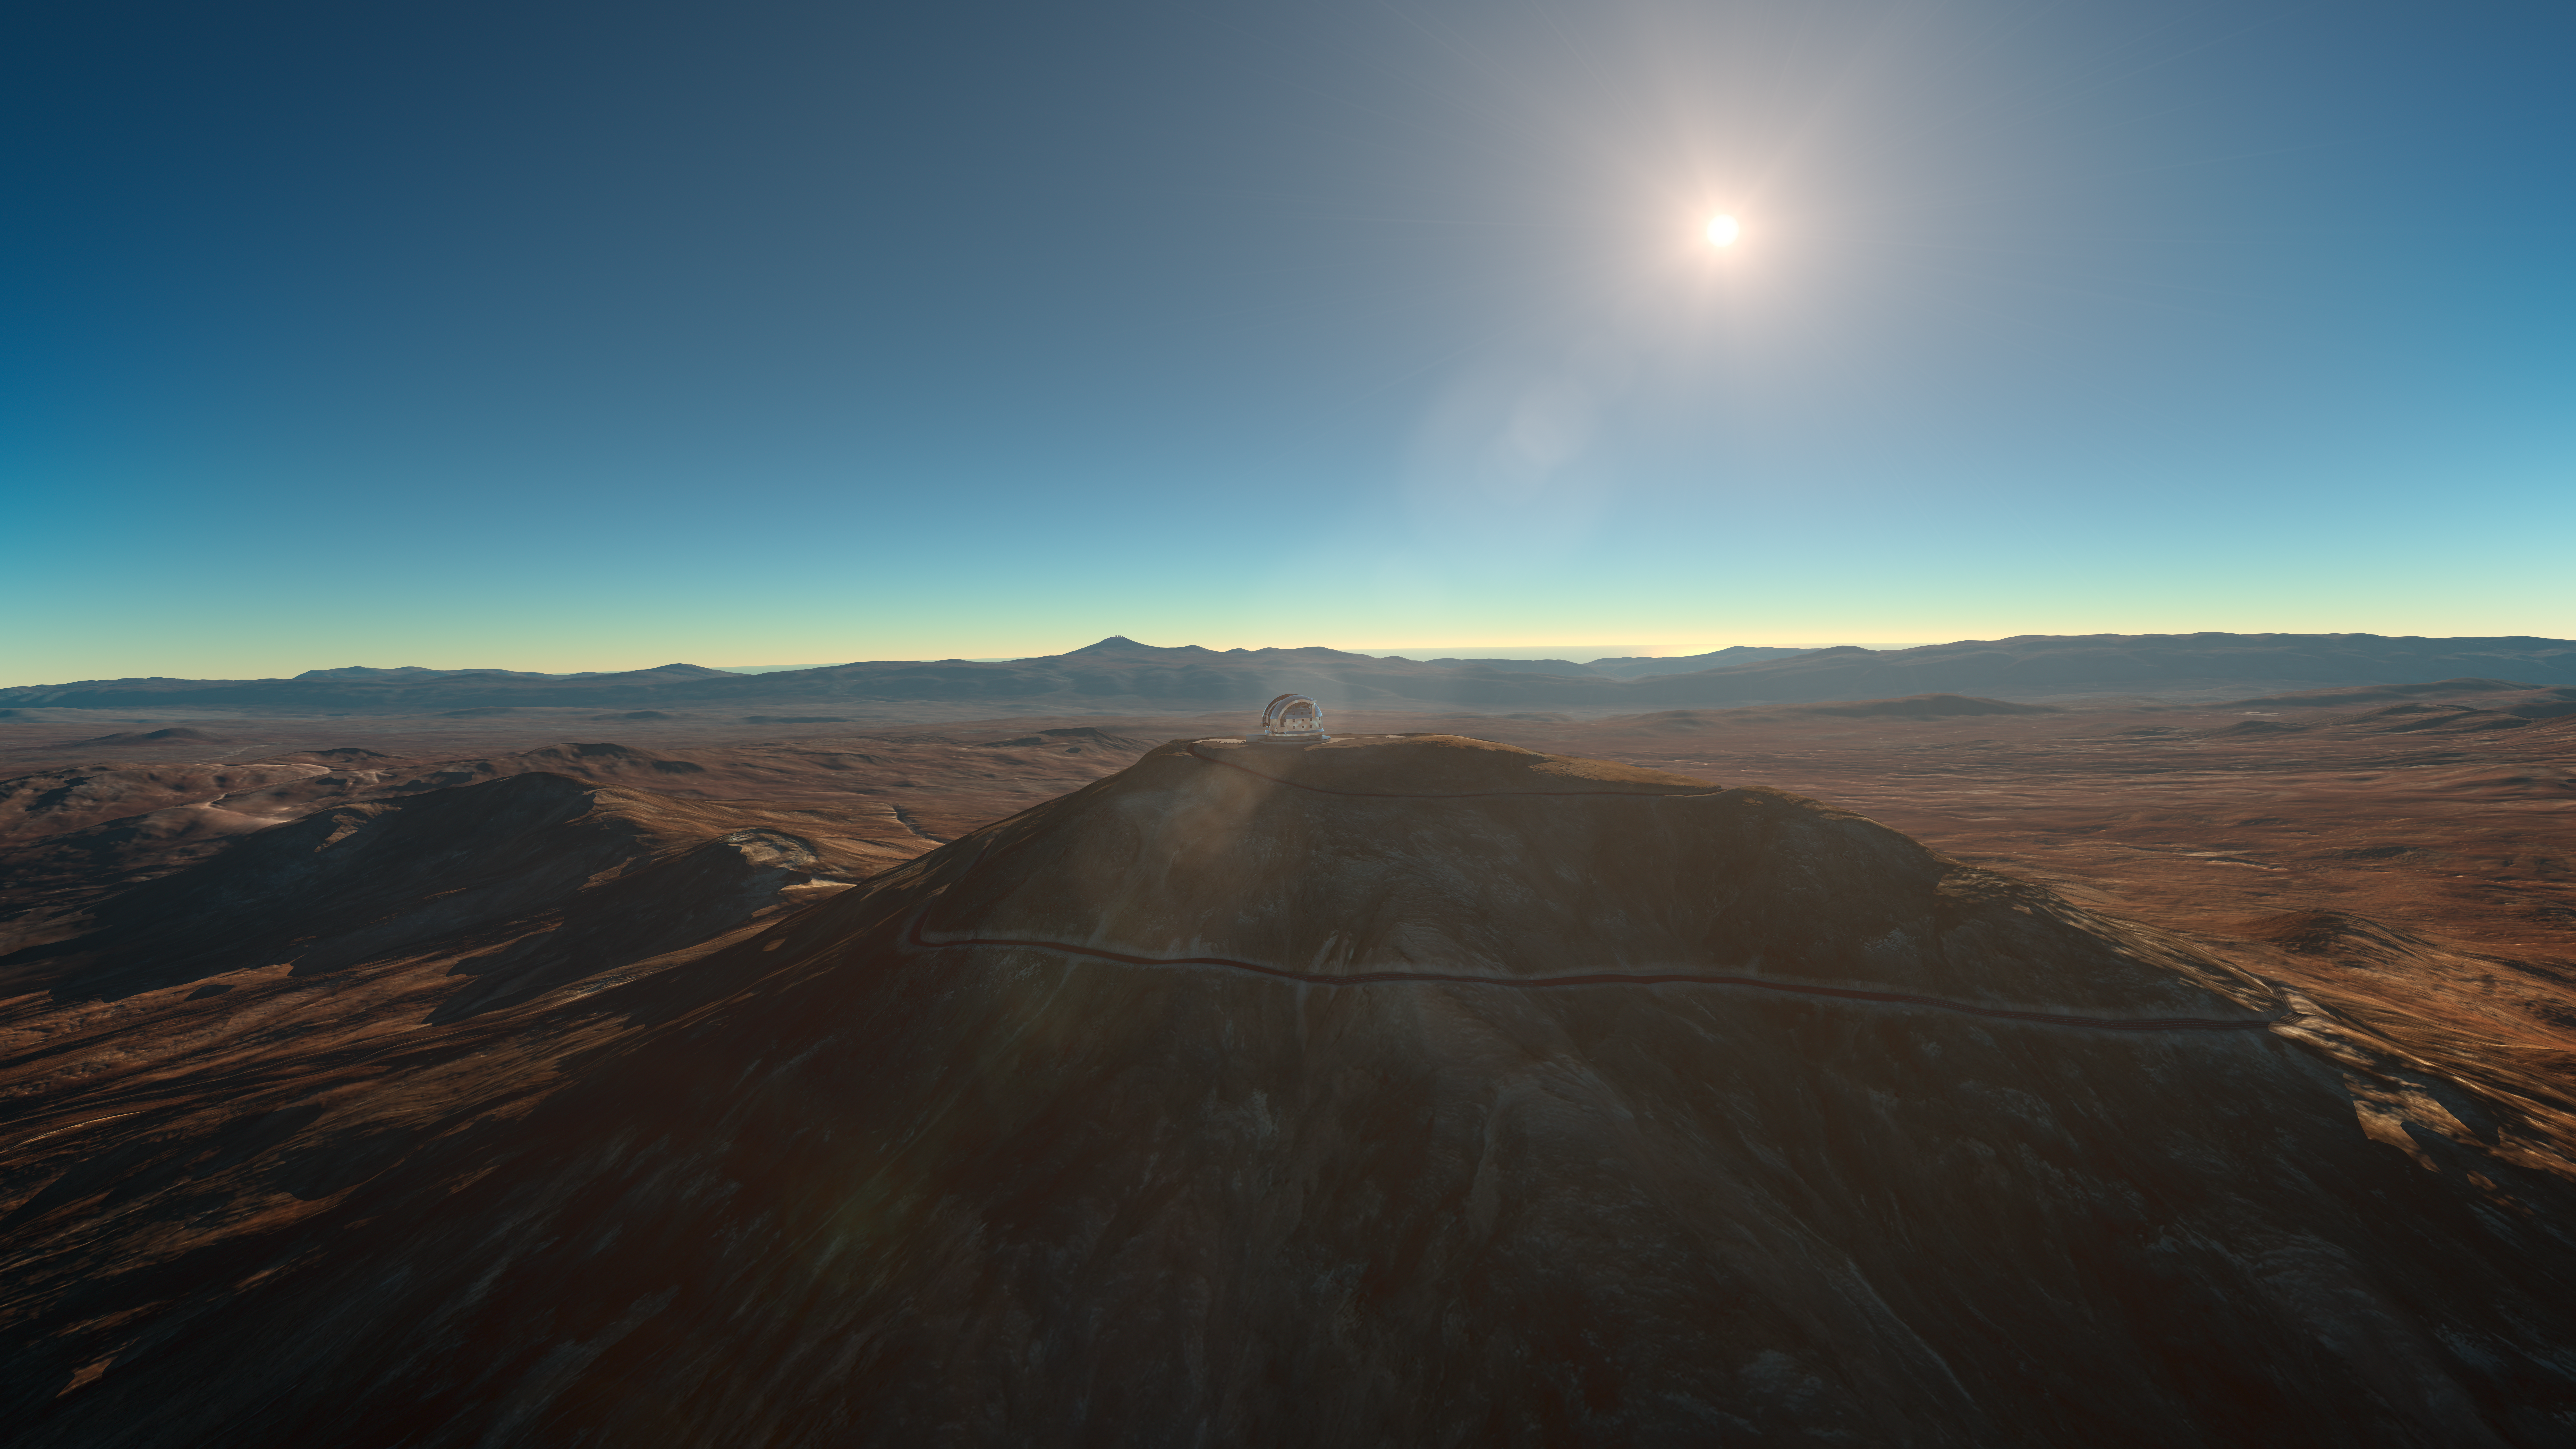

Sunset at Cerro Armazones

Artistic rendering of a sunset at Cerro Armazones, home of the ESO Extremely Large Telescope (ELT), currently under construction. The site is positioned 3046 metres above sea level in the southern outskirts of Chile’s Atacama Desert.

Credit: ESO/L. Calçada